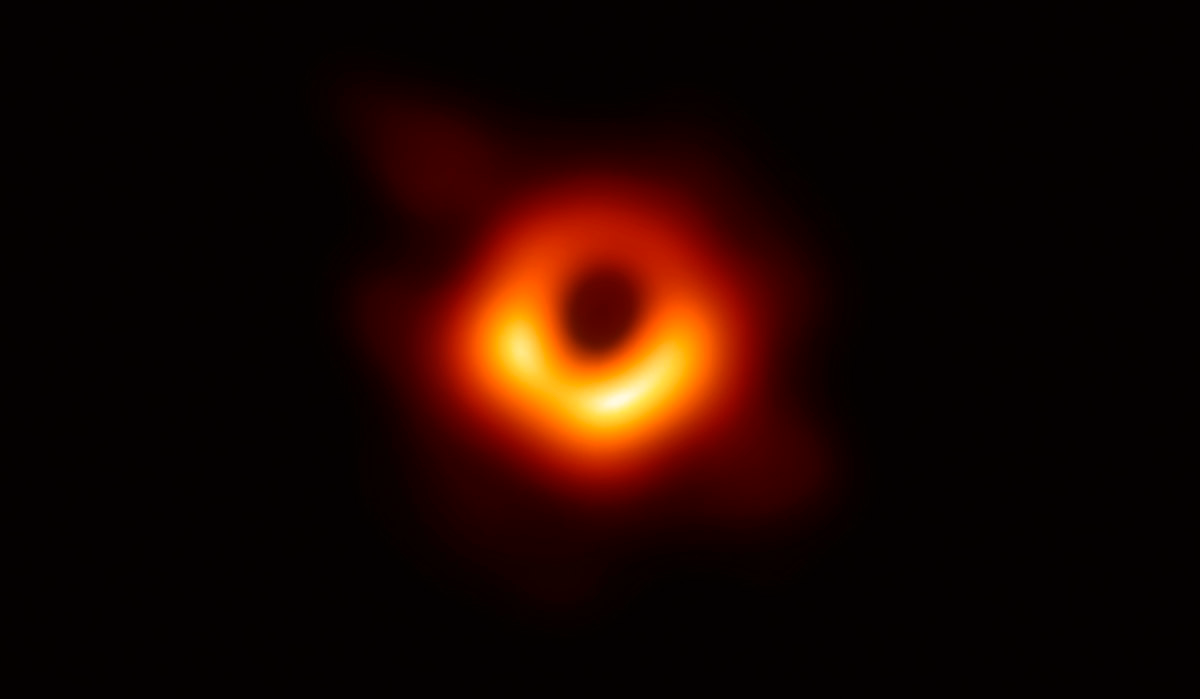

2020 Breakthrough Prize Awarded to Event Horizon Telescope Team

The 347-person team that made the first image of a supermassive black hole has been awarded the Breakthrough Prize in Fundamental Physics, one of the “Oscars of Science.” By synchronizing 8 radio telescopes, the team created a virtual telescope the size of the Earth, with a resolving power never before achieved from the Earth’s surface. One of their first targets was the supermassive black hole at the center of the galaxy M87. NOAO Astronomer Tod Lauer is a member of the Event Horizon Telescope team.

Credit: Event Horizon Telescope Collaboration